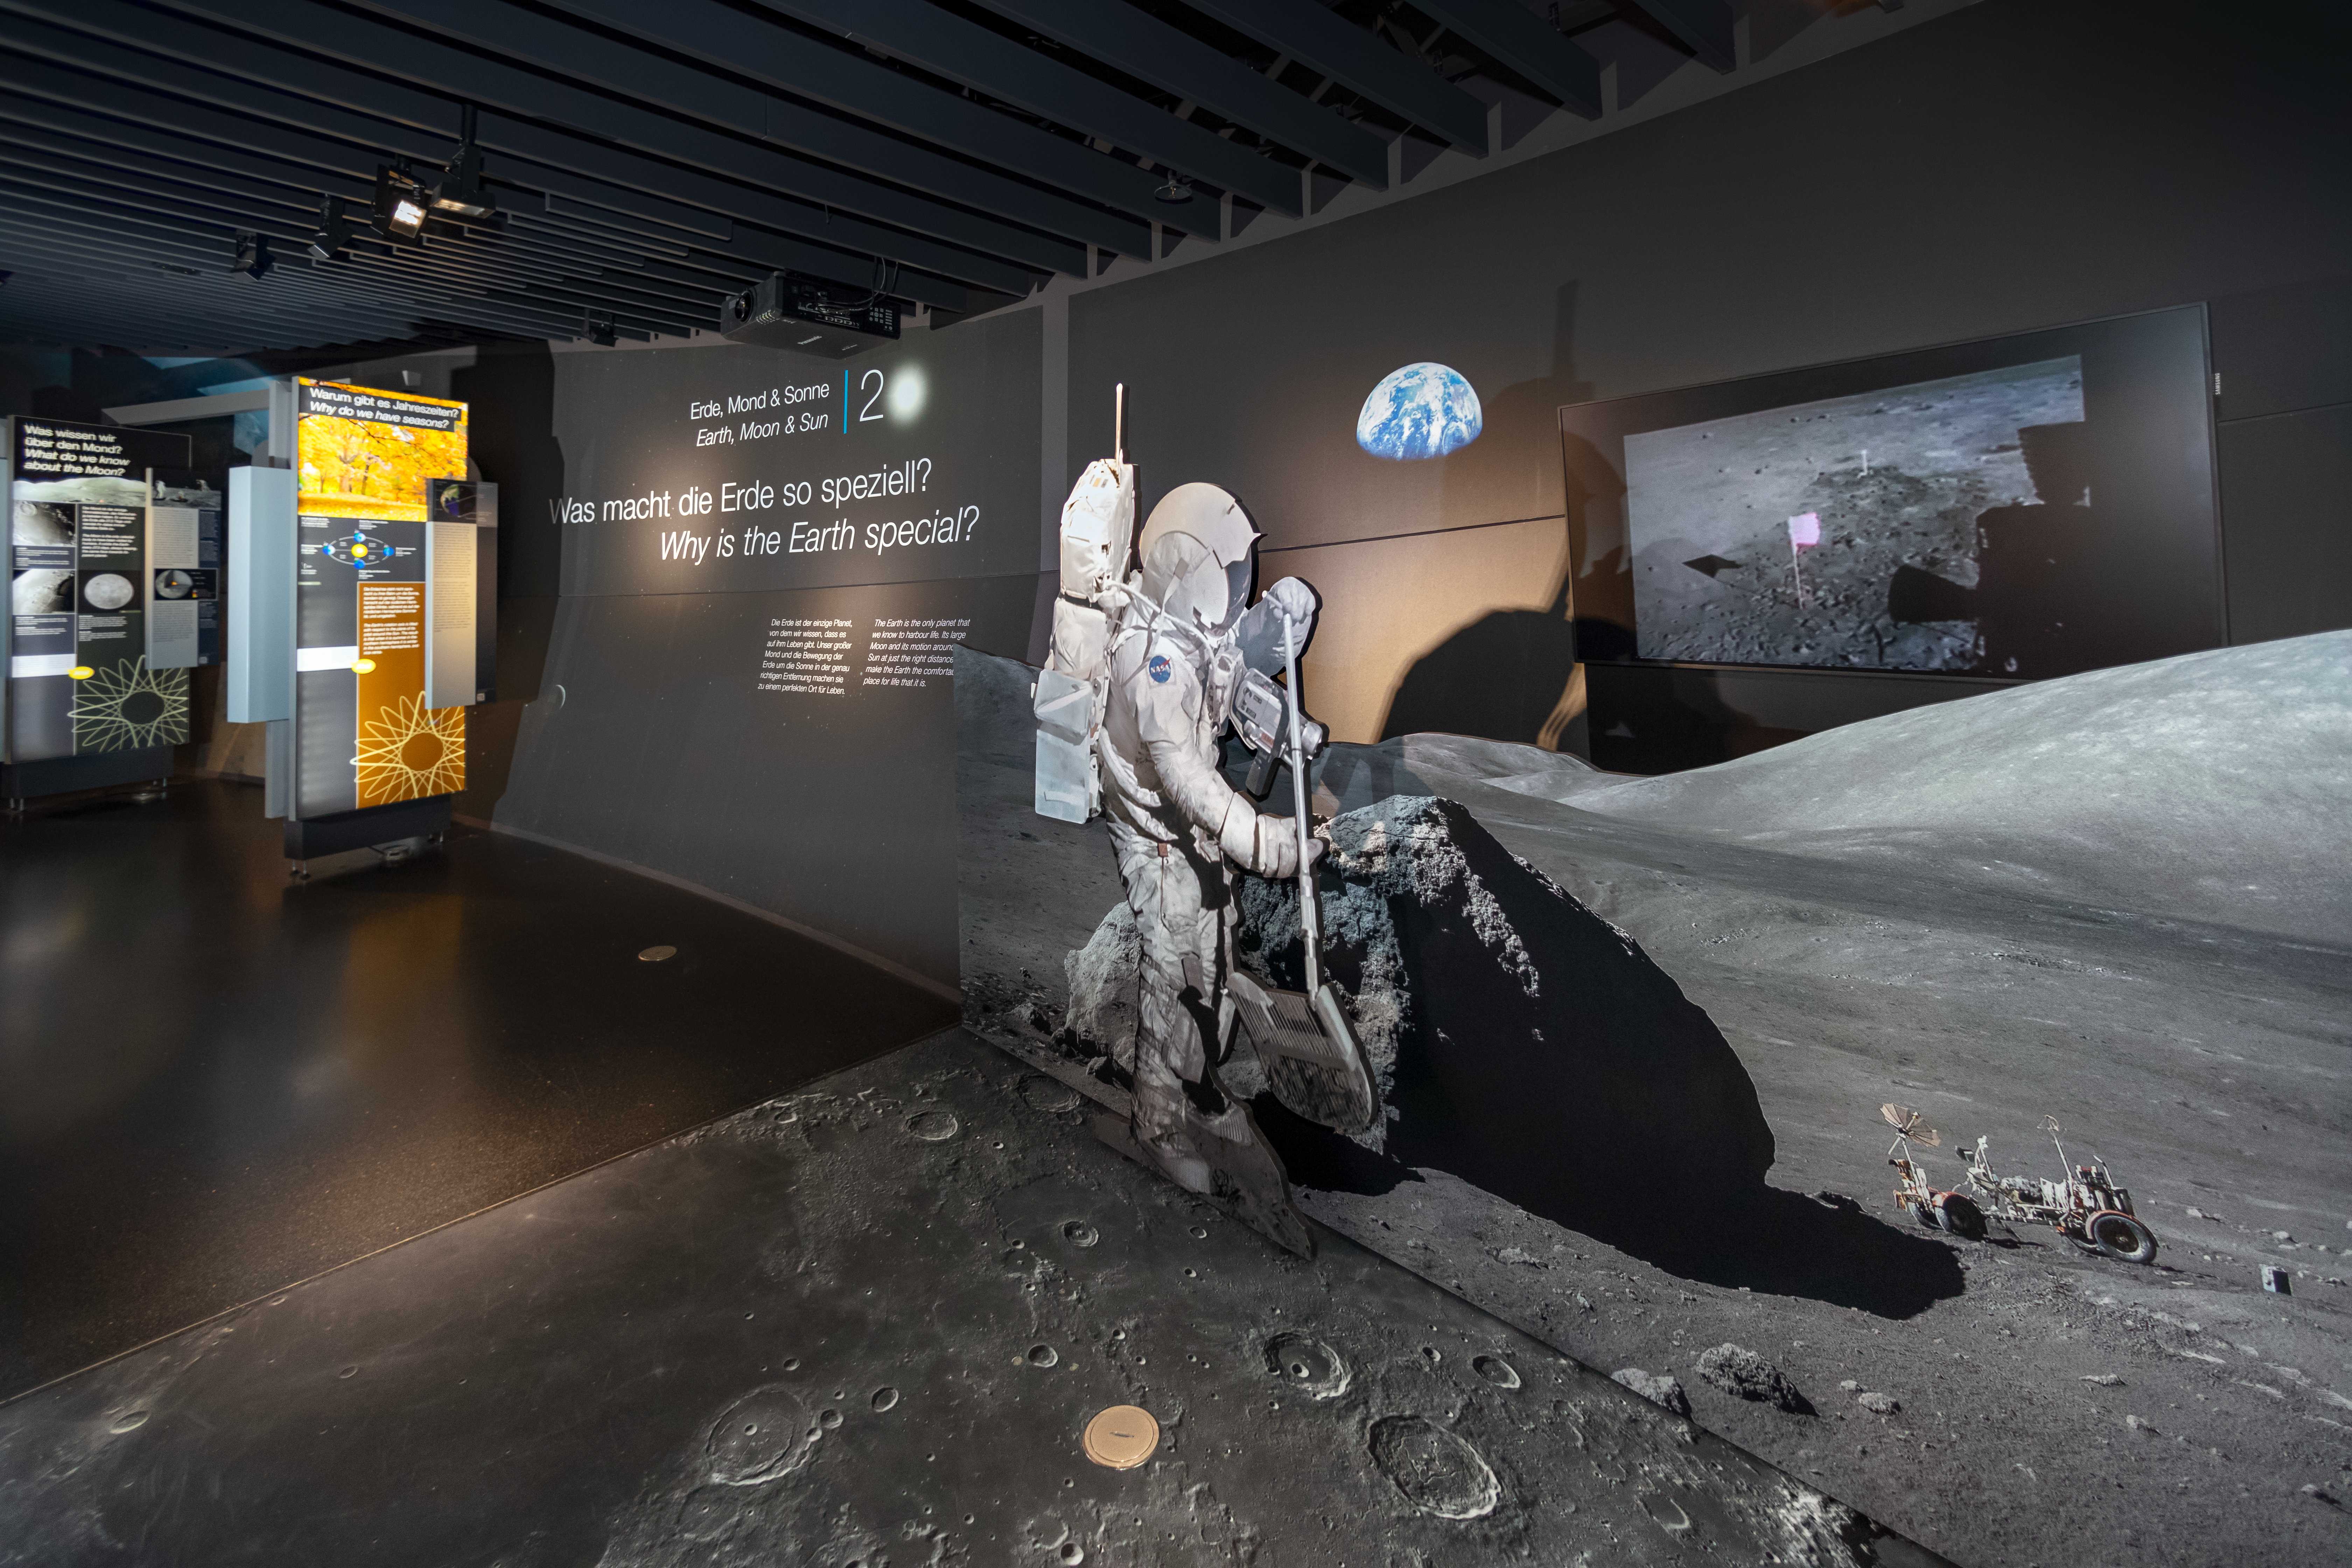

The Apollo station in the ESO Supernova

The Apollo station in the permanent exhibition of the ESO Supernova Planetarium & Visitor Centre.

Credit: ESO/M. Zamani